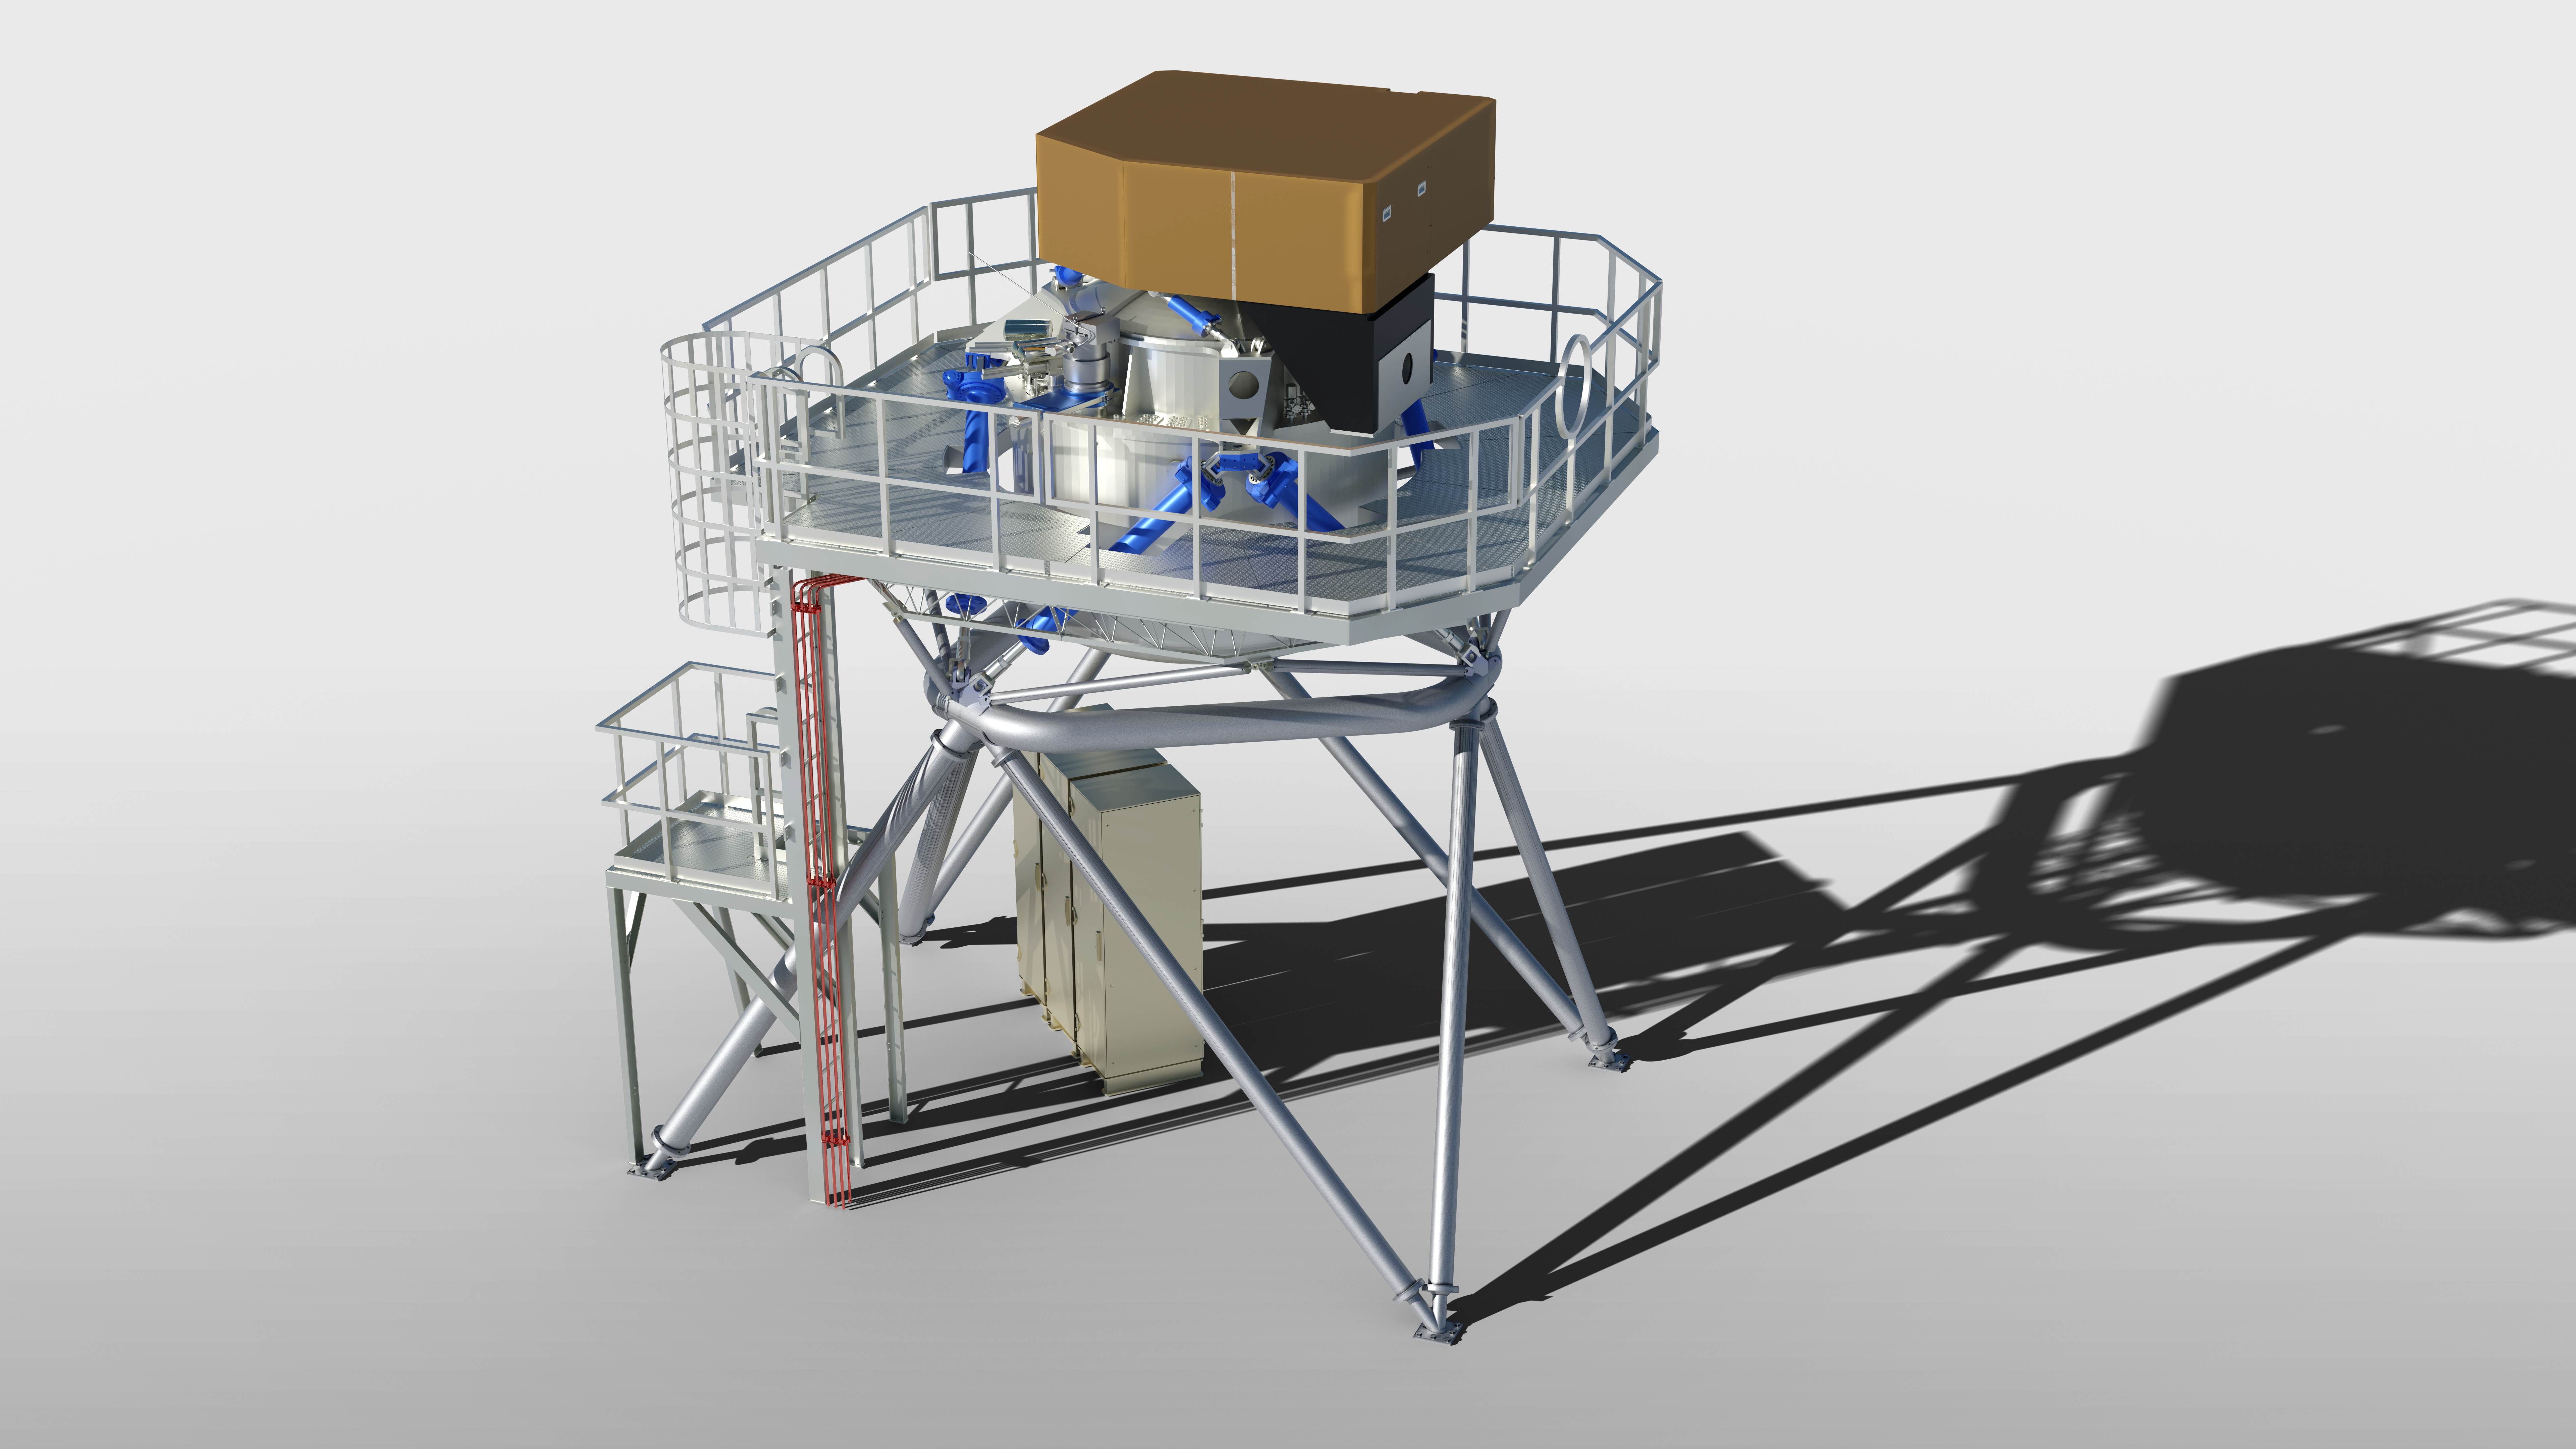

Engineering rendering of the METIS instrument

This engineering representation of METIS, which is set to be used with the Extremely Large Telescope (ELT) upon completion, shows its updated design following the Preliminary Design Review of the instrument. METIS, short for Mid-infrared ELT Imager and Spectrograph, will make full use of the giant main mirror of the telescope to study a wide range of science topics, from objects in our Solar System to distant active galaxies.

Credit: ESO/METIS Consortium/D. Bettonvil